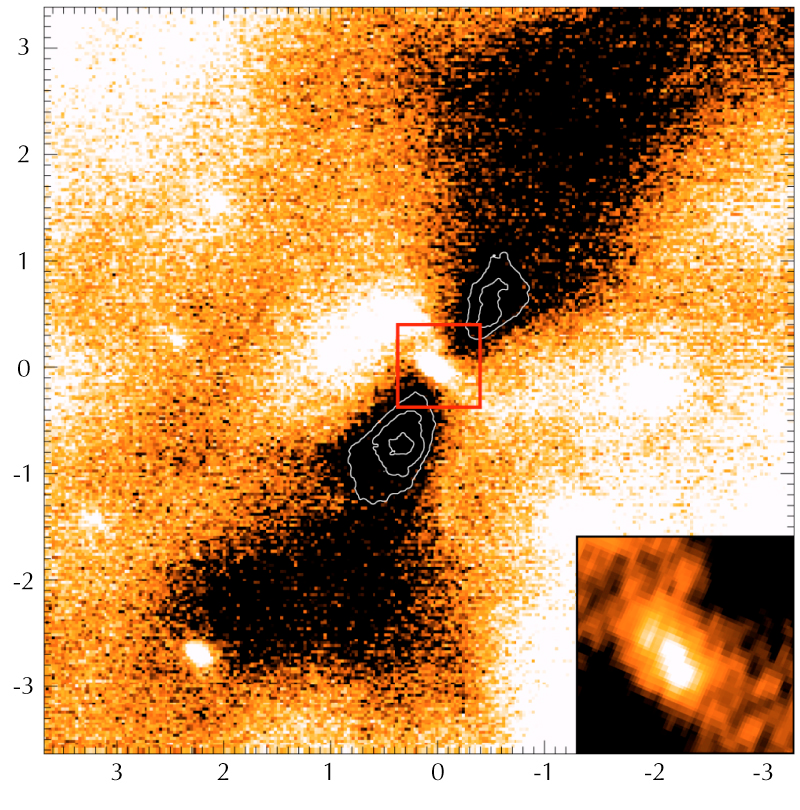

Silhouette disc seen in M 17

Ks-band image of the silhouette disc obtained with the NACO Adaptive Optics camera at the 8.2-m VLT YEPUN telescope at Paranal. White contours delineate the densest part of the disc (inner torus). The visible stars (slightly elongated due to the adaptive optics technique) are embedded within the molecular cloud but are probably unrelated to the disc. The insert shows a deconvolved zoomed version of the central object of about 450 x 240 AU; its major axis is tilted by about 15 degrees against the direction perpendicular to the disc.

Credit: ESO